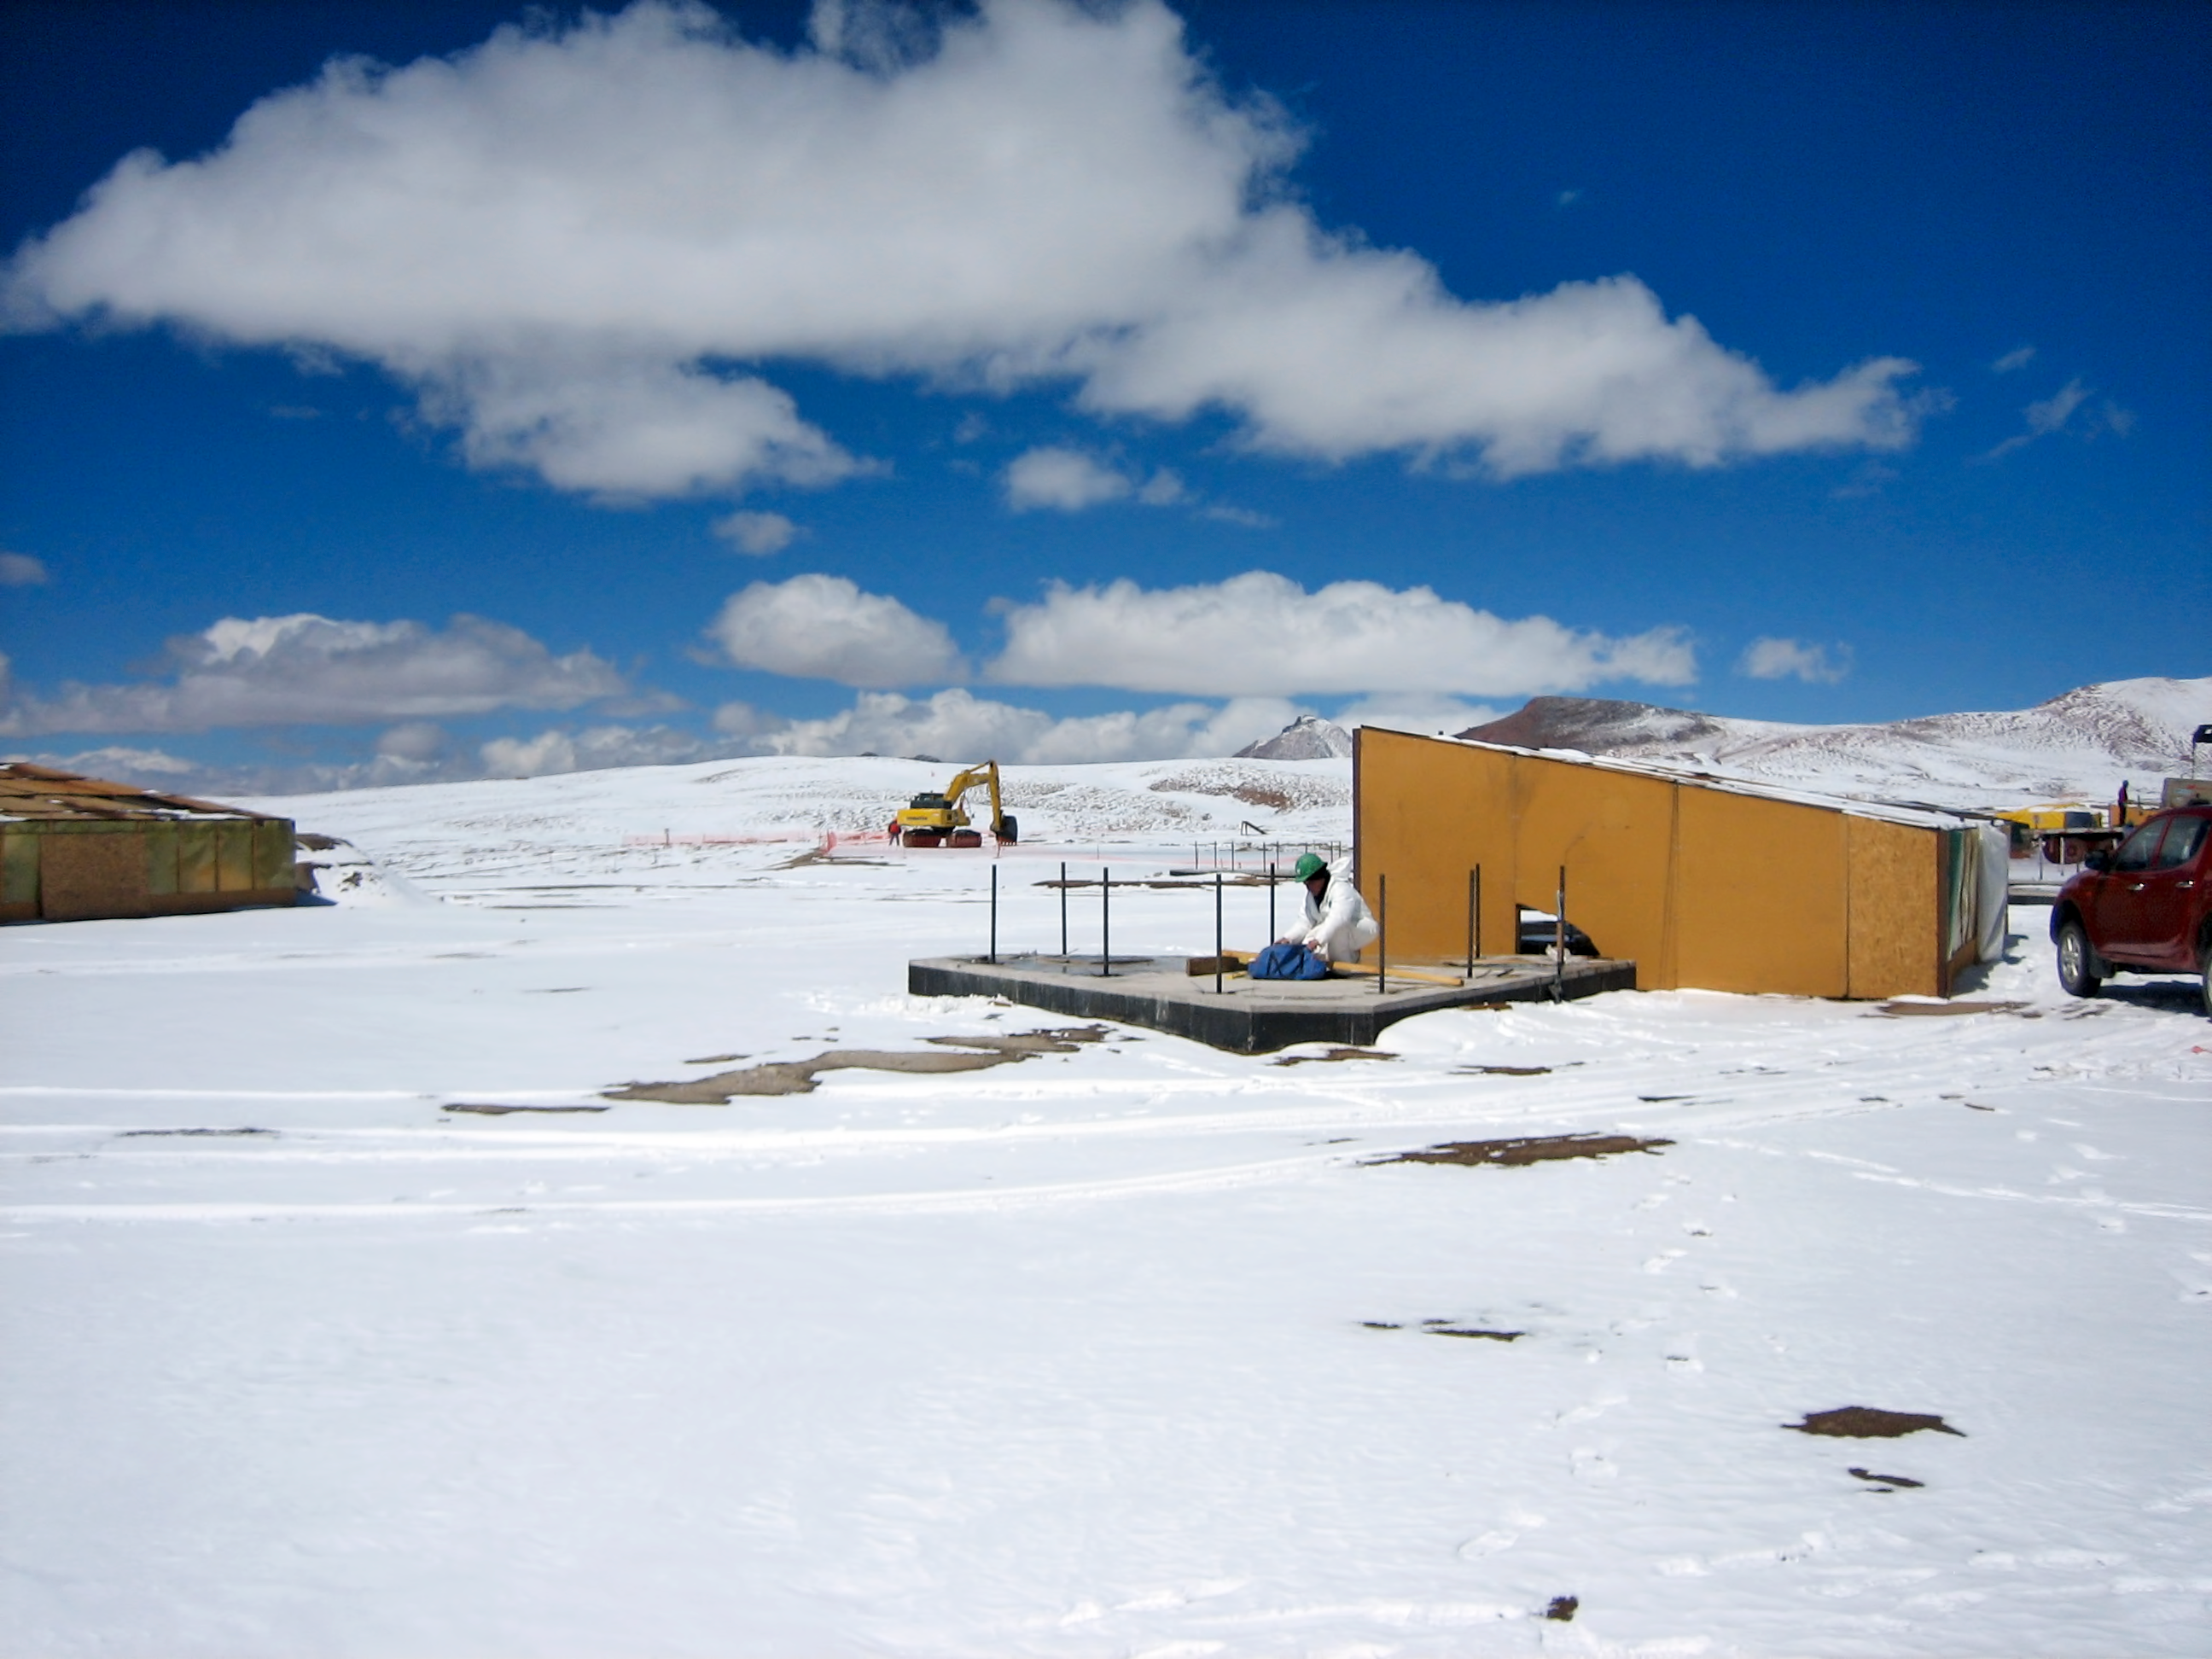

Chajnantor early buildings

In the harsh environment of Chajnantor, any shelter is welcome!

Credit: ESO